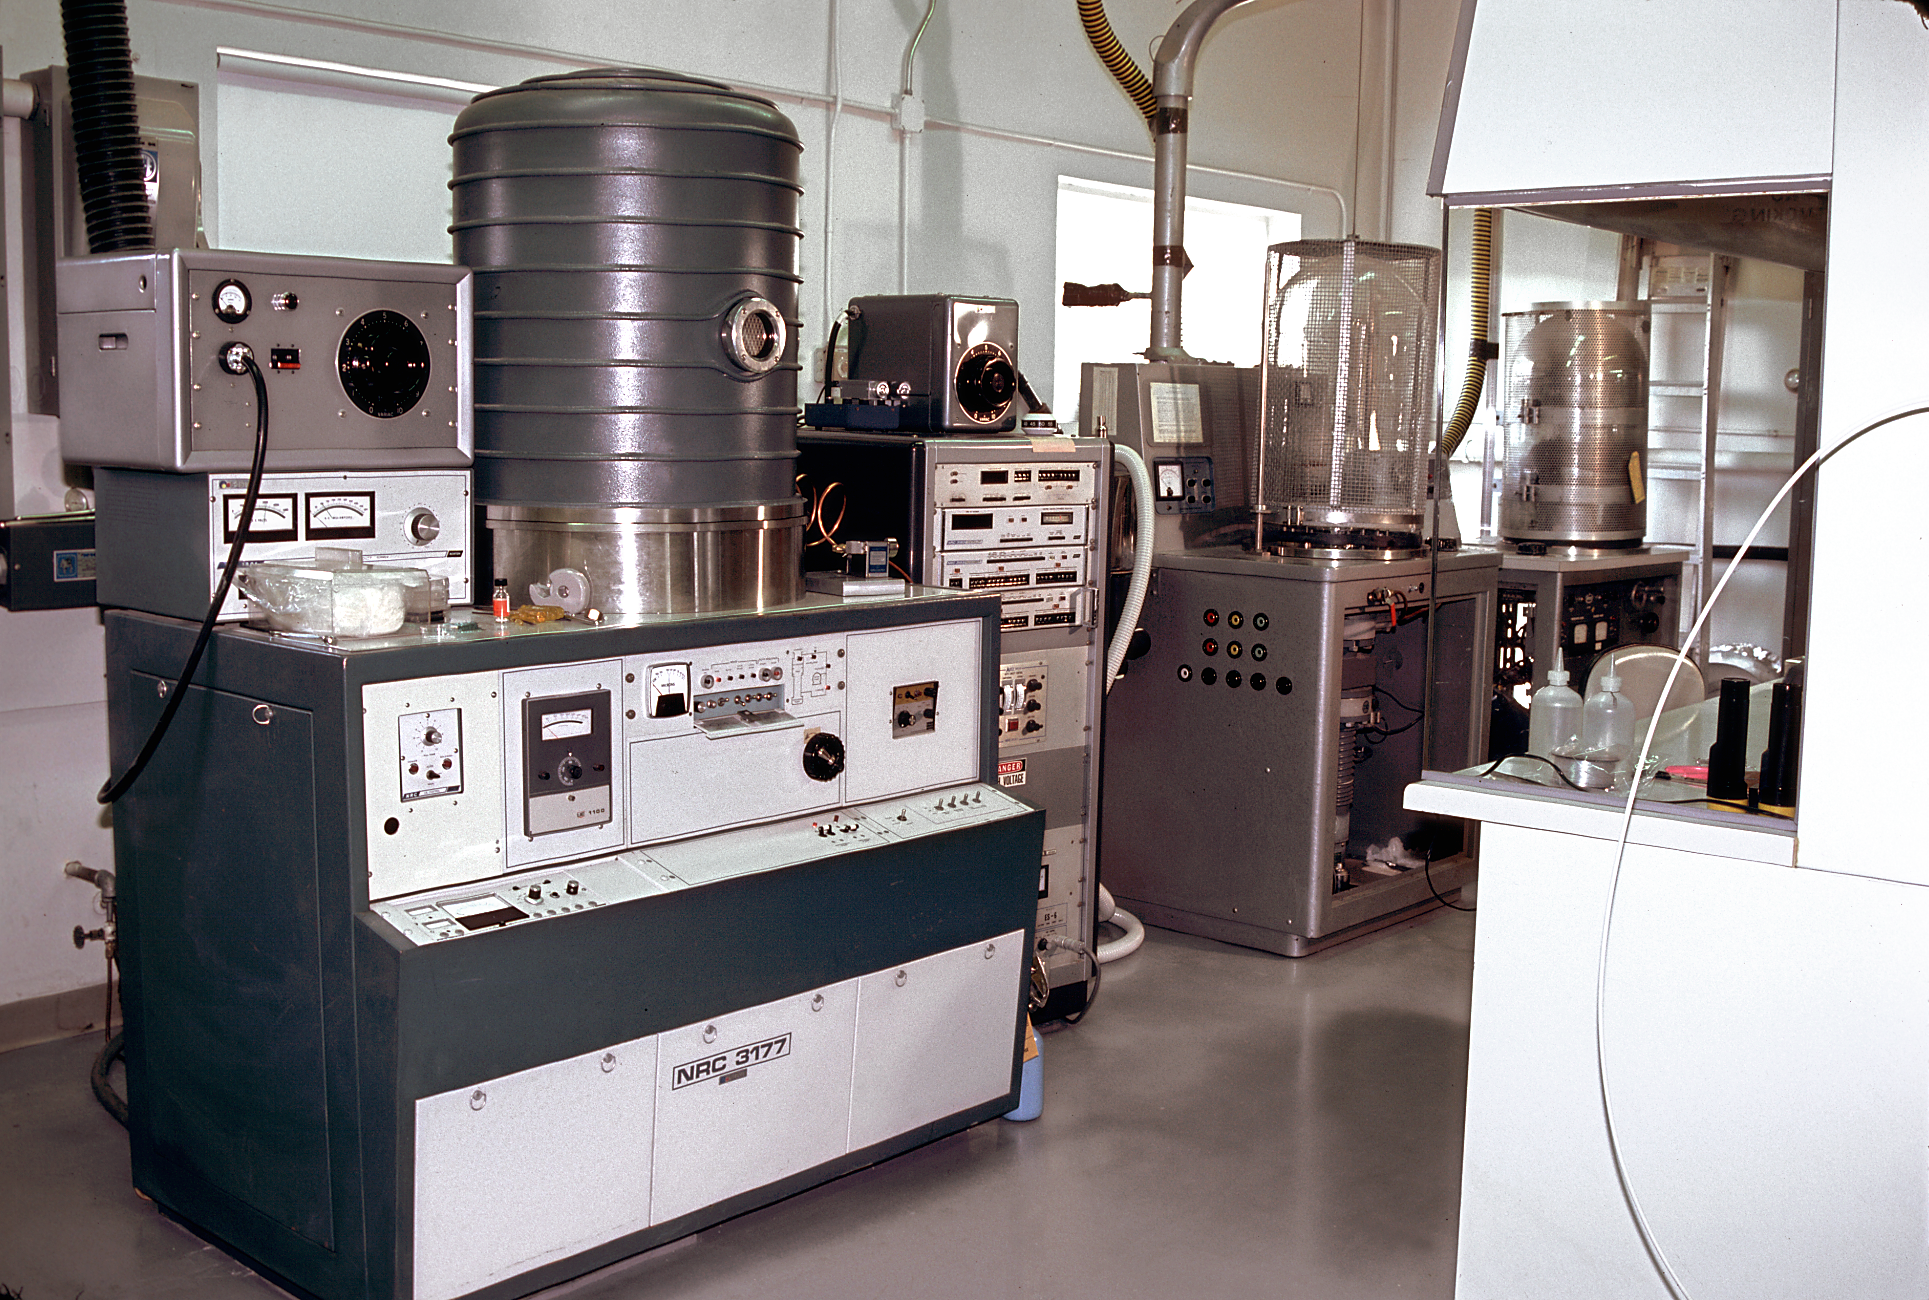

NOAO coatings laboratory

The interior of the coatings laboratory at the National Optical Astronomy Observatories Tucson facility.

Credit: NOIRLab/NSF/AURA